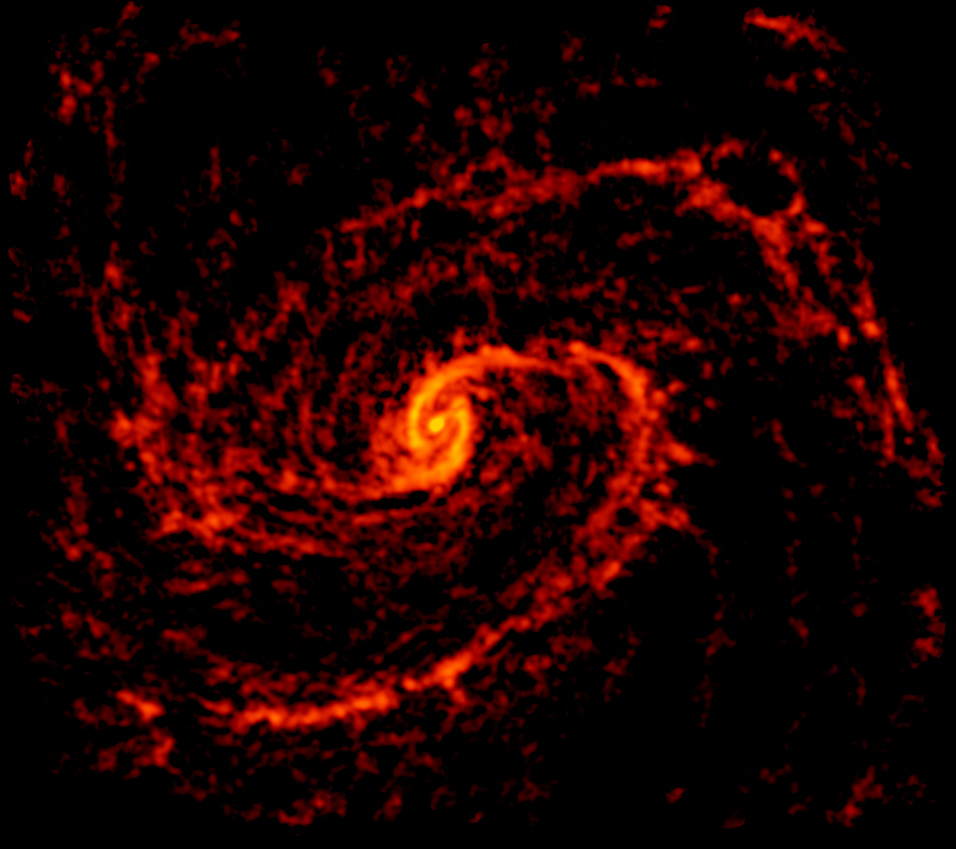

PHANGS-ALMA Radio Image of NGC 4321

ALMA image of galaxy NGC 4321, also known as Messier 100, an intermediate spiral galaxy located about 55 million light-years from Earth in the constellation Coma Berenices. It is imaged as part of the PHANGS-ALMA survey to study the properties of star-forming clouds in disk galaxies.

Credit: ALMA (ESO/NAOJ/NRAO); NRAO/AUI/NSF, B. Saxton